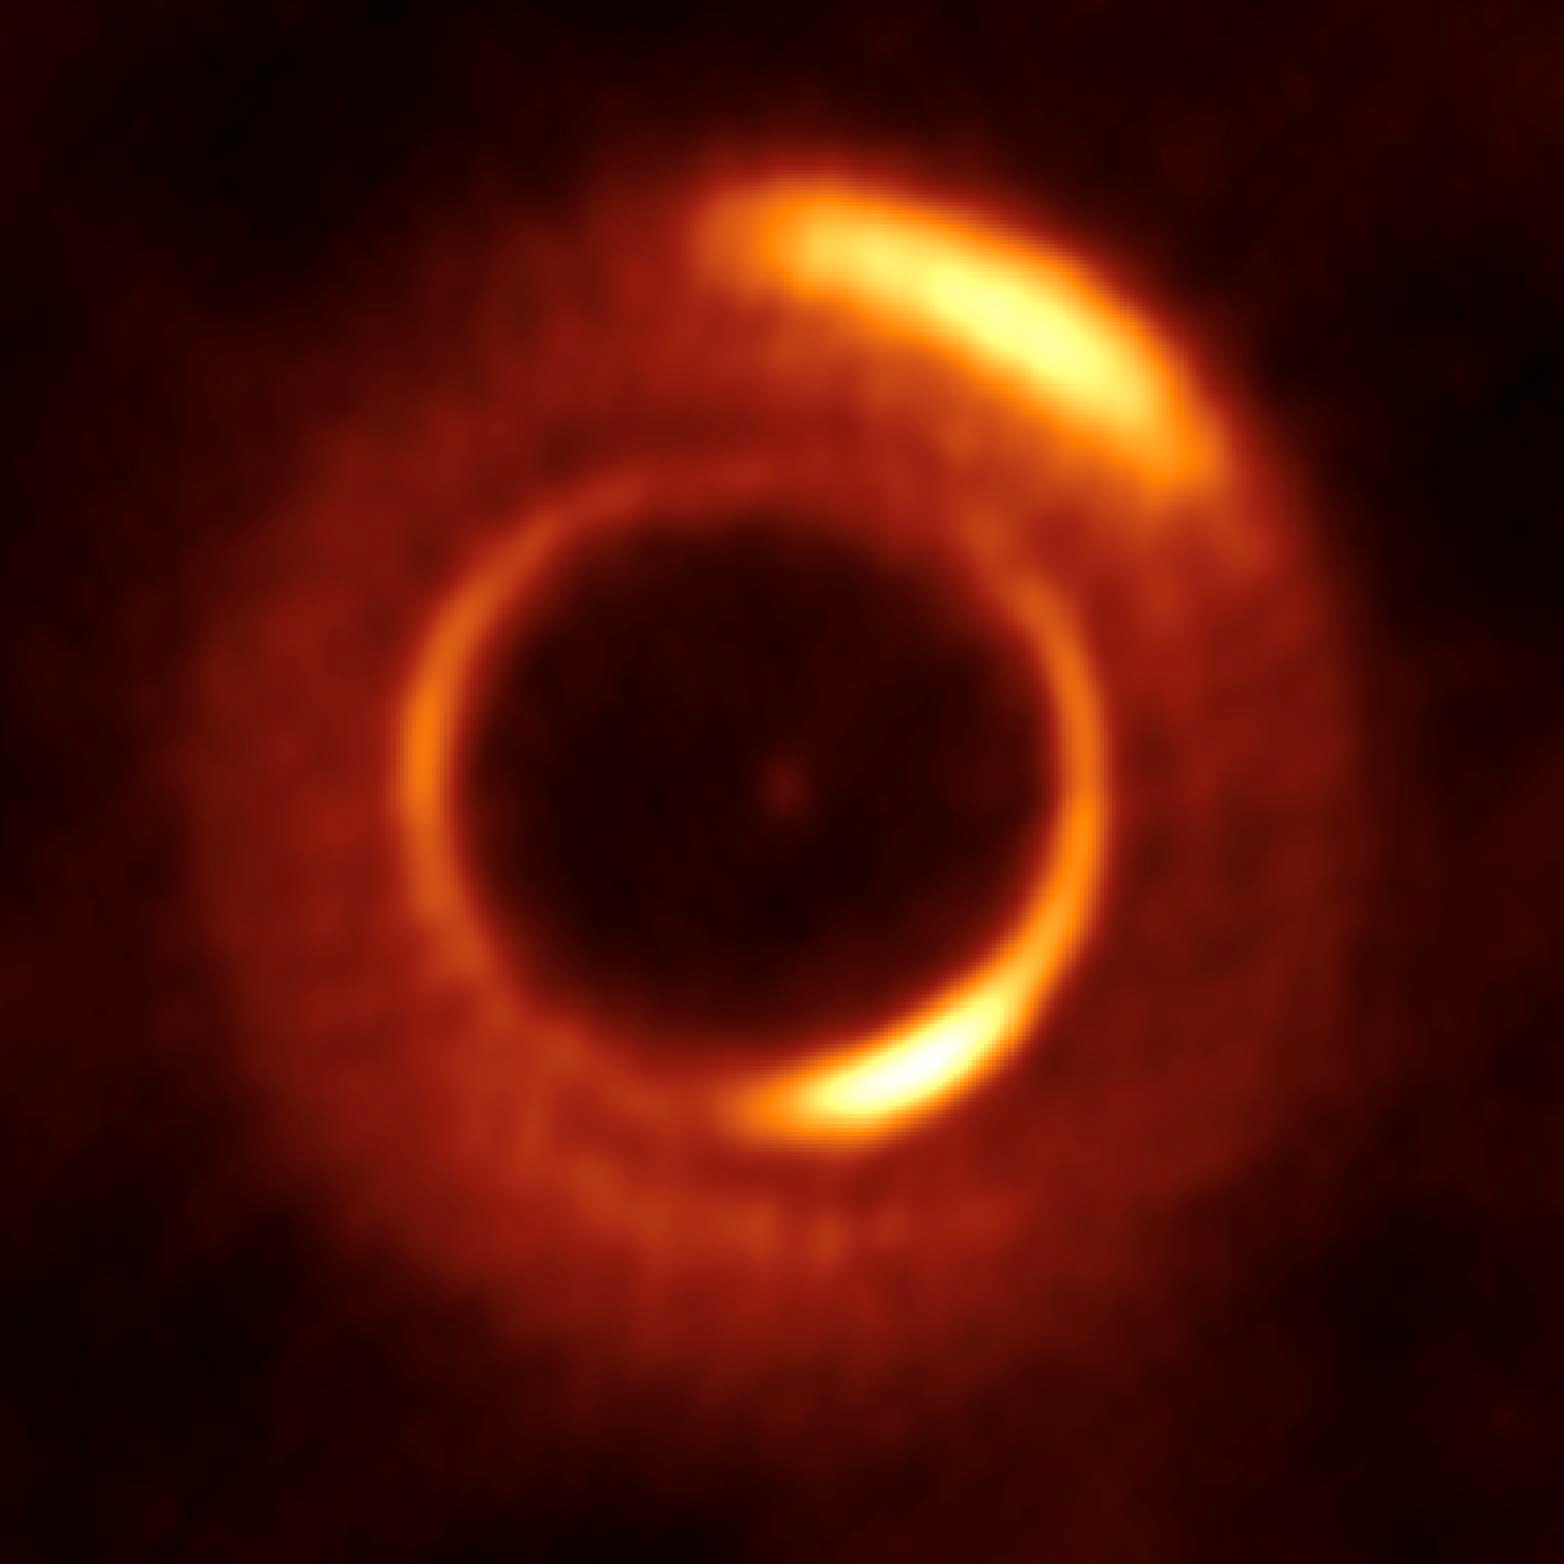

Emission from the MWC 758 disk

ALMA image of the 0.87 mm continuum emission from the MWC 758 disk.

Credit: ALMA (ESO/NAOJ/NRAO)/Dong et al